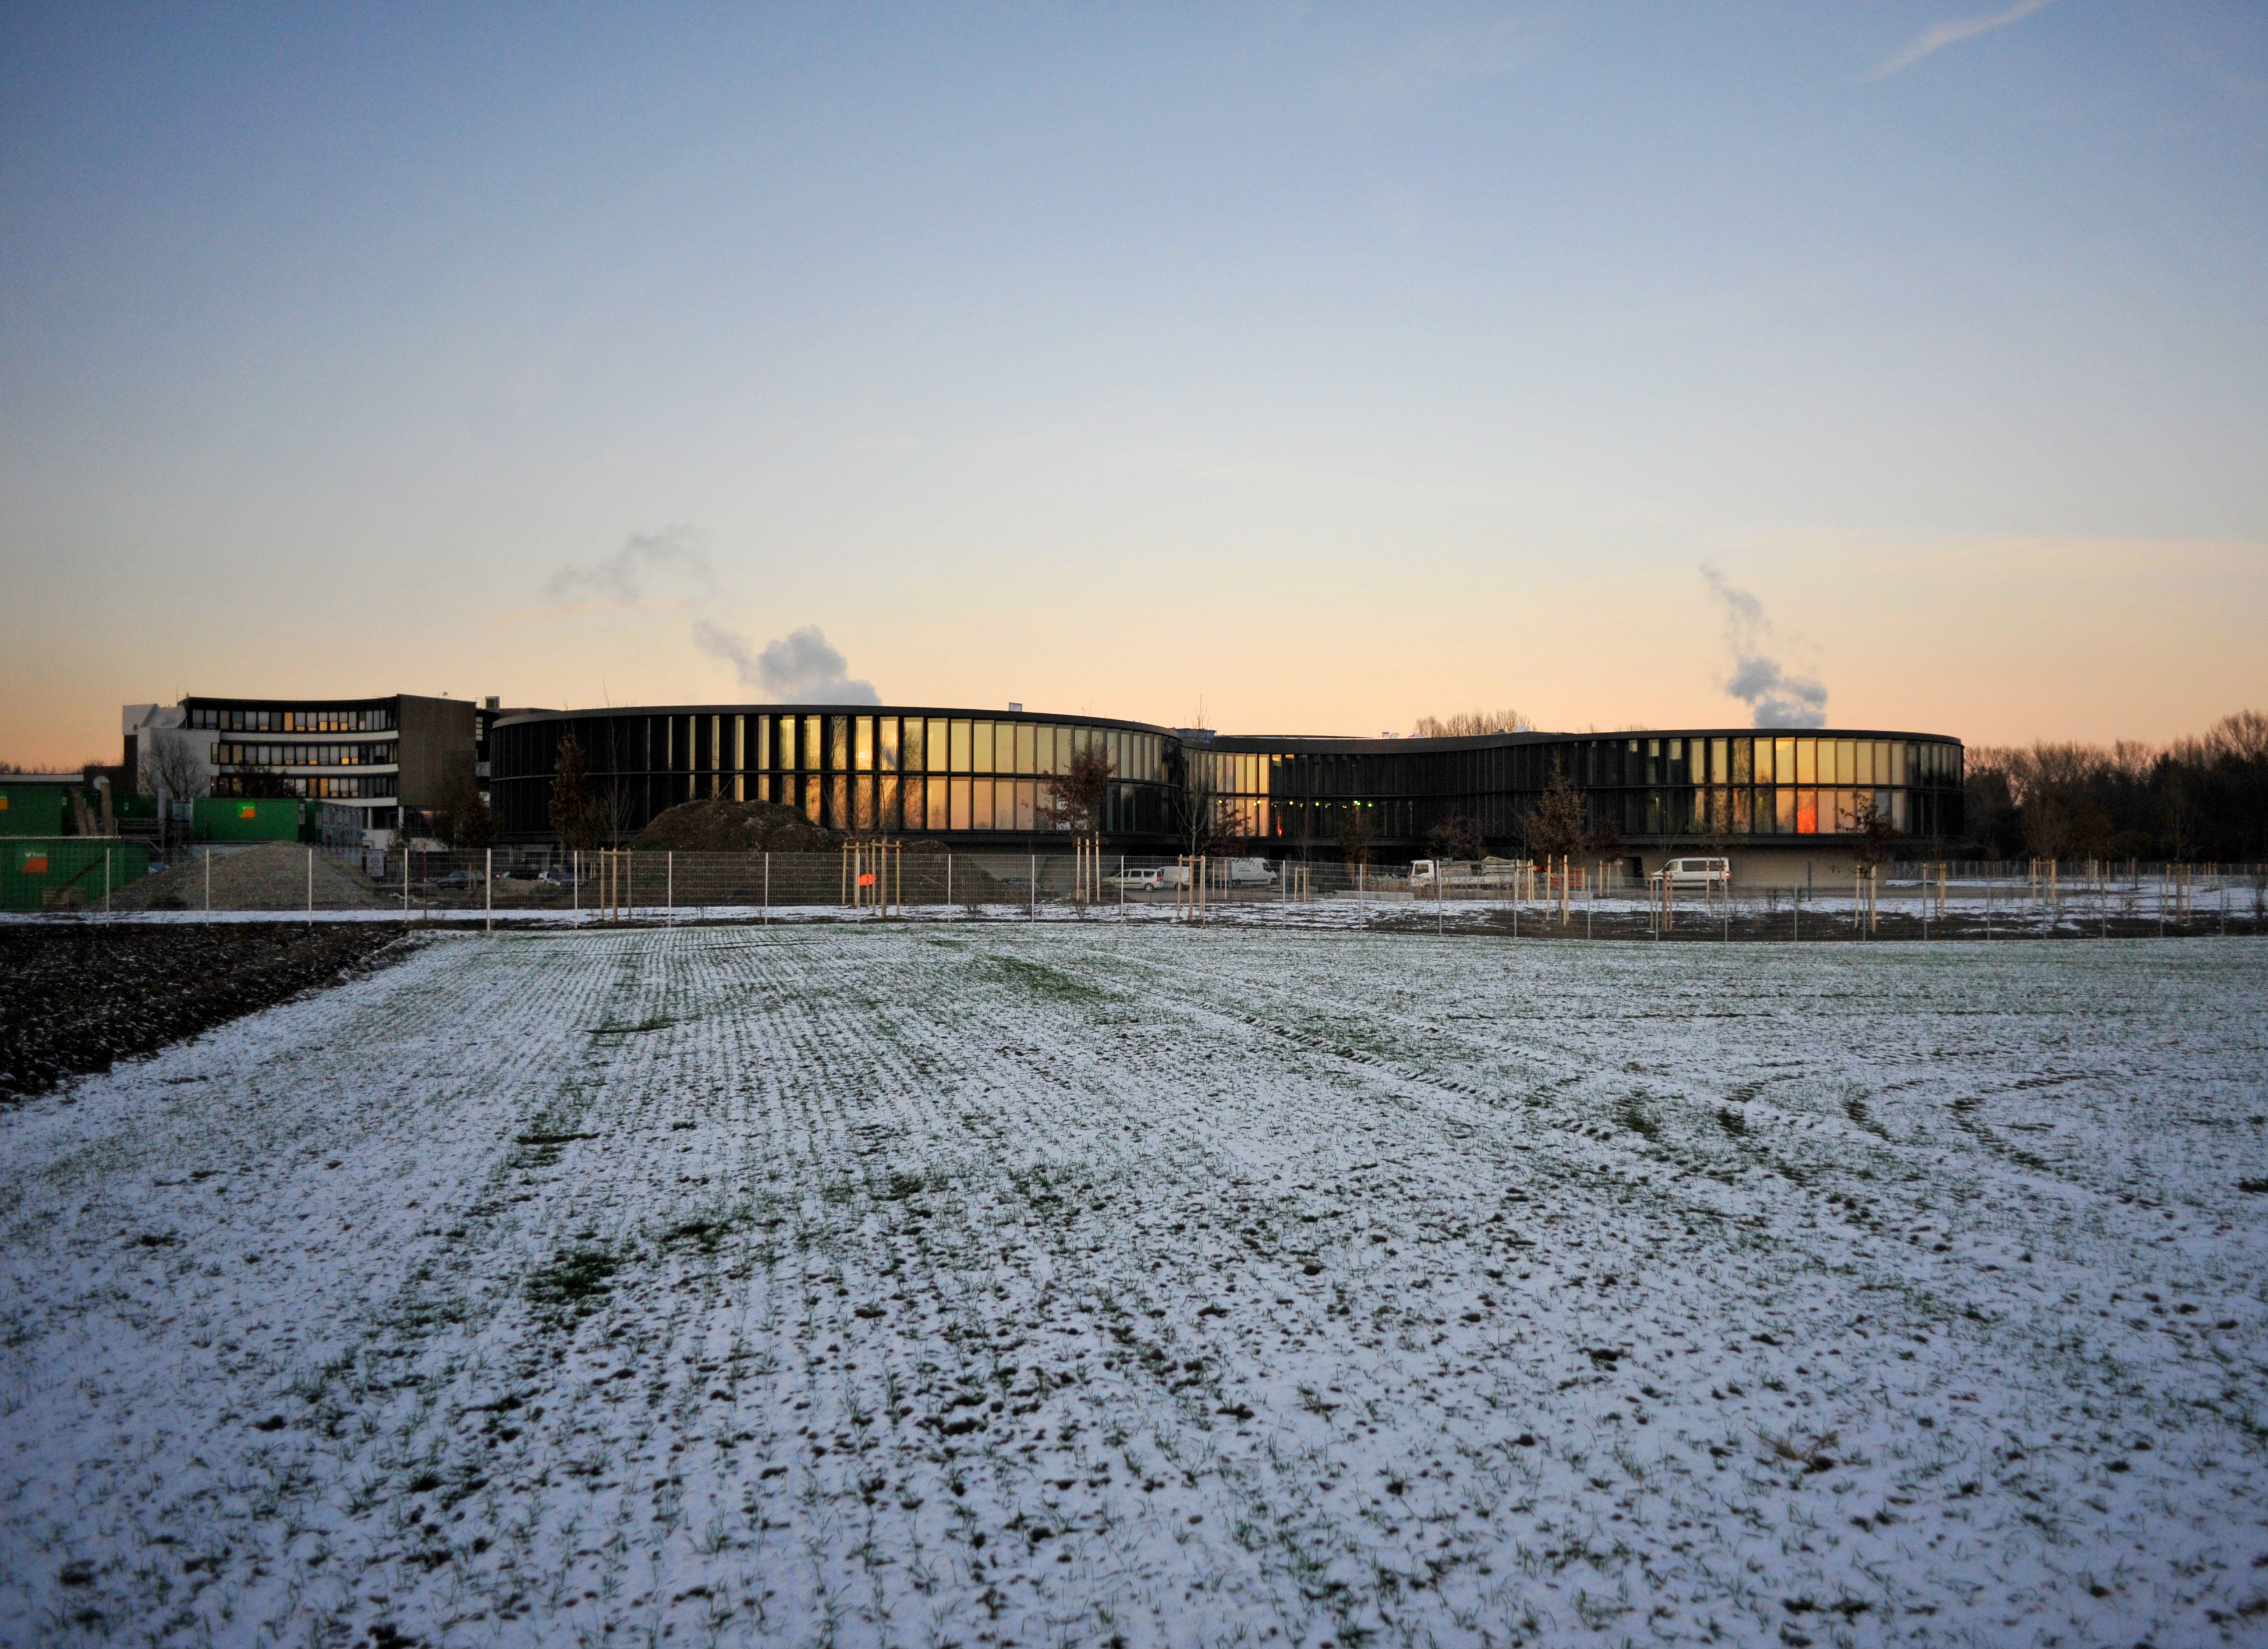

The ESO Headquarters Extension seen from afar

The innovatively styled new office buildings, designed by architects Auer+Weber+Assoziierte, appear in the centre of the picture. The older part of the Headquarters is seen to the left.

ESO’s new office and conference building together with the technical building in Garching have a total area of 13 200 square metres, which more than doubles ESO’s Headquarters total area. The new buildings will strengthen ESO’s presence in the Garching research campus, allowing the organisation to further expand its economic and scientific contribution to the region.

Credit: Auer+Weber+Assoziierte/ESO